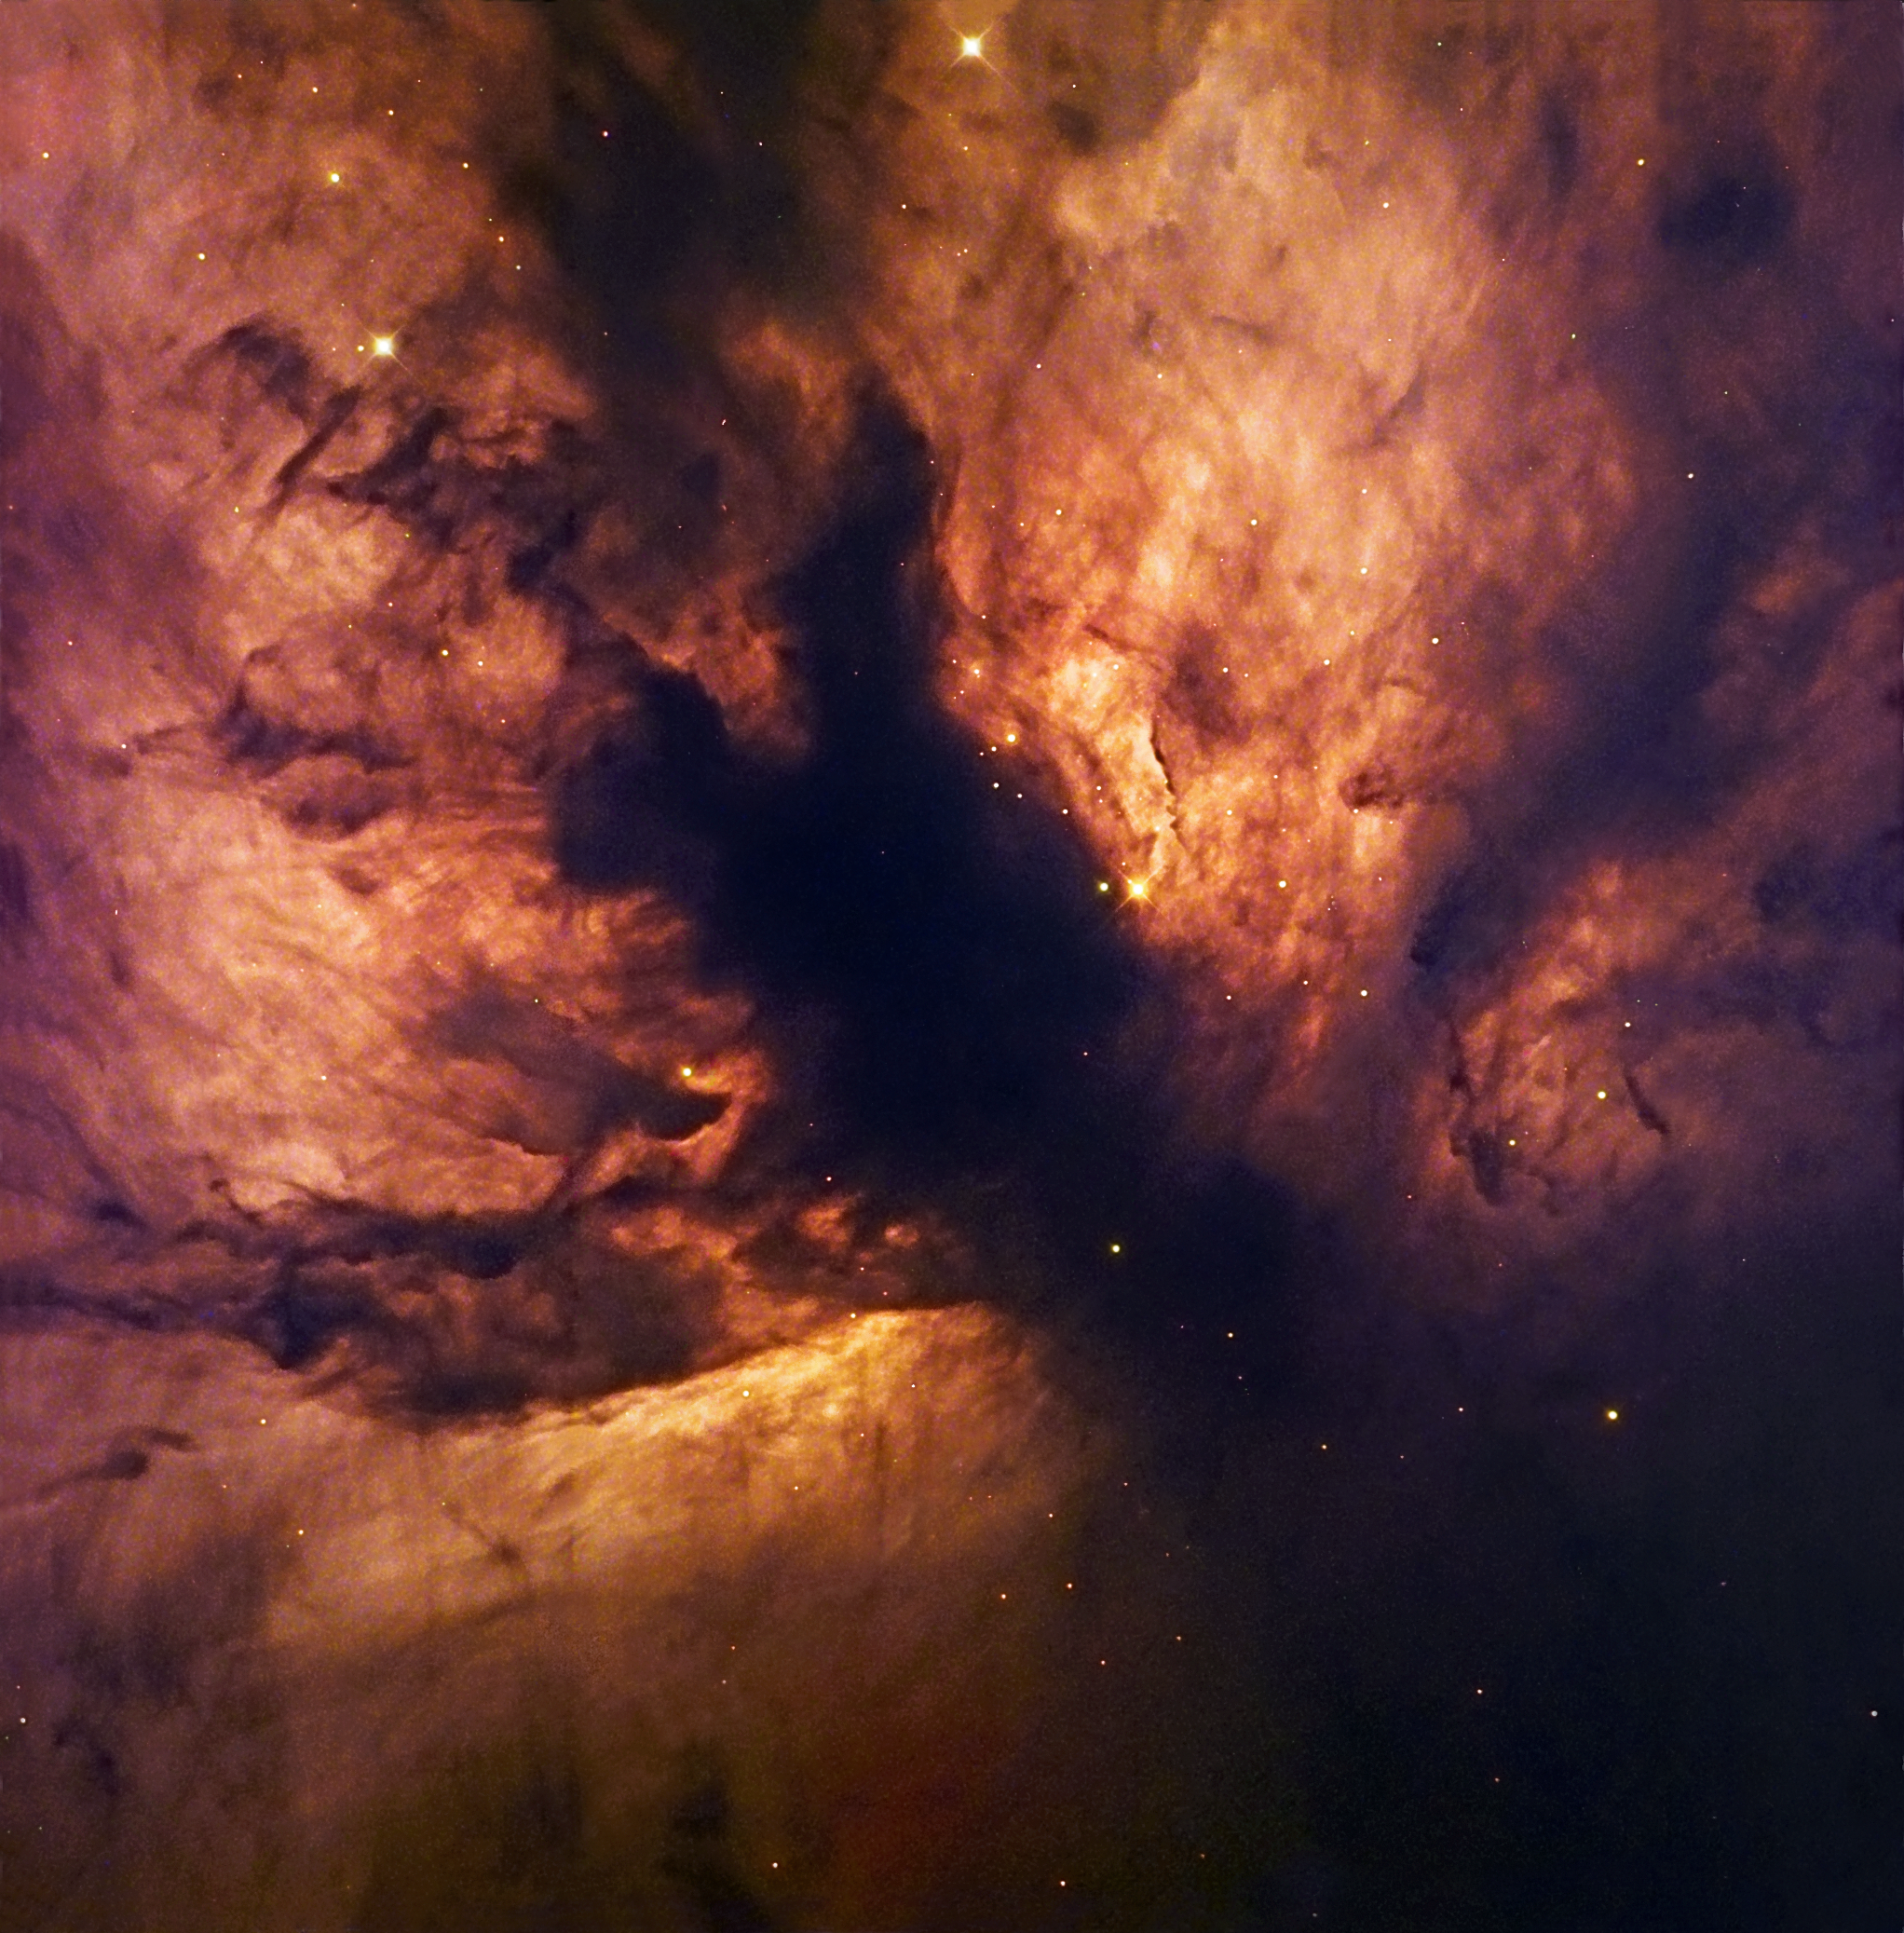

A cosmic flame

Sparkling at the edge of a giant cloud of gas and dust, the Flame Nebula, also referred to as NGC 2024, is in fact the hideout of a cluster of young, blue, massive stars, whose light sets the gas ablaze. Located 1,300 light-years away towards the constellation of Orion, the nebula owes its typical colour to the glow of hydrogen atoms, heated by the stars. The latter are obscured by a dark, forked dusty structure in the centre of the image and are only revealed by infrared observations.

This image is based on data acquired with the 1.5-metre Danish telescope at ESO’s La Silla Observatory in Chile, combining three exposures in the filters B (40 seconds), V (80 seconds) and R (40 seconds).

Credit: ESO/IDA/Danish 1.5 m/R. Gendler, J.-E. Ovaldsen, C. Thöne and C. Féron